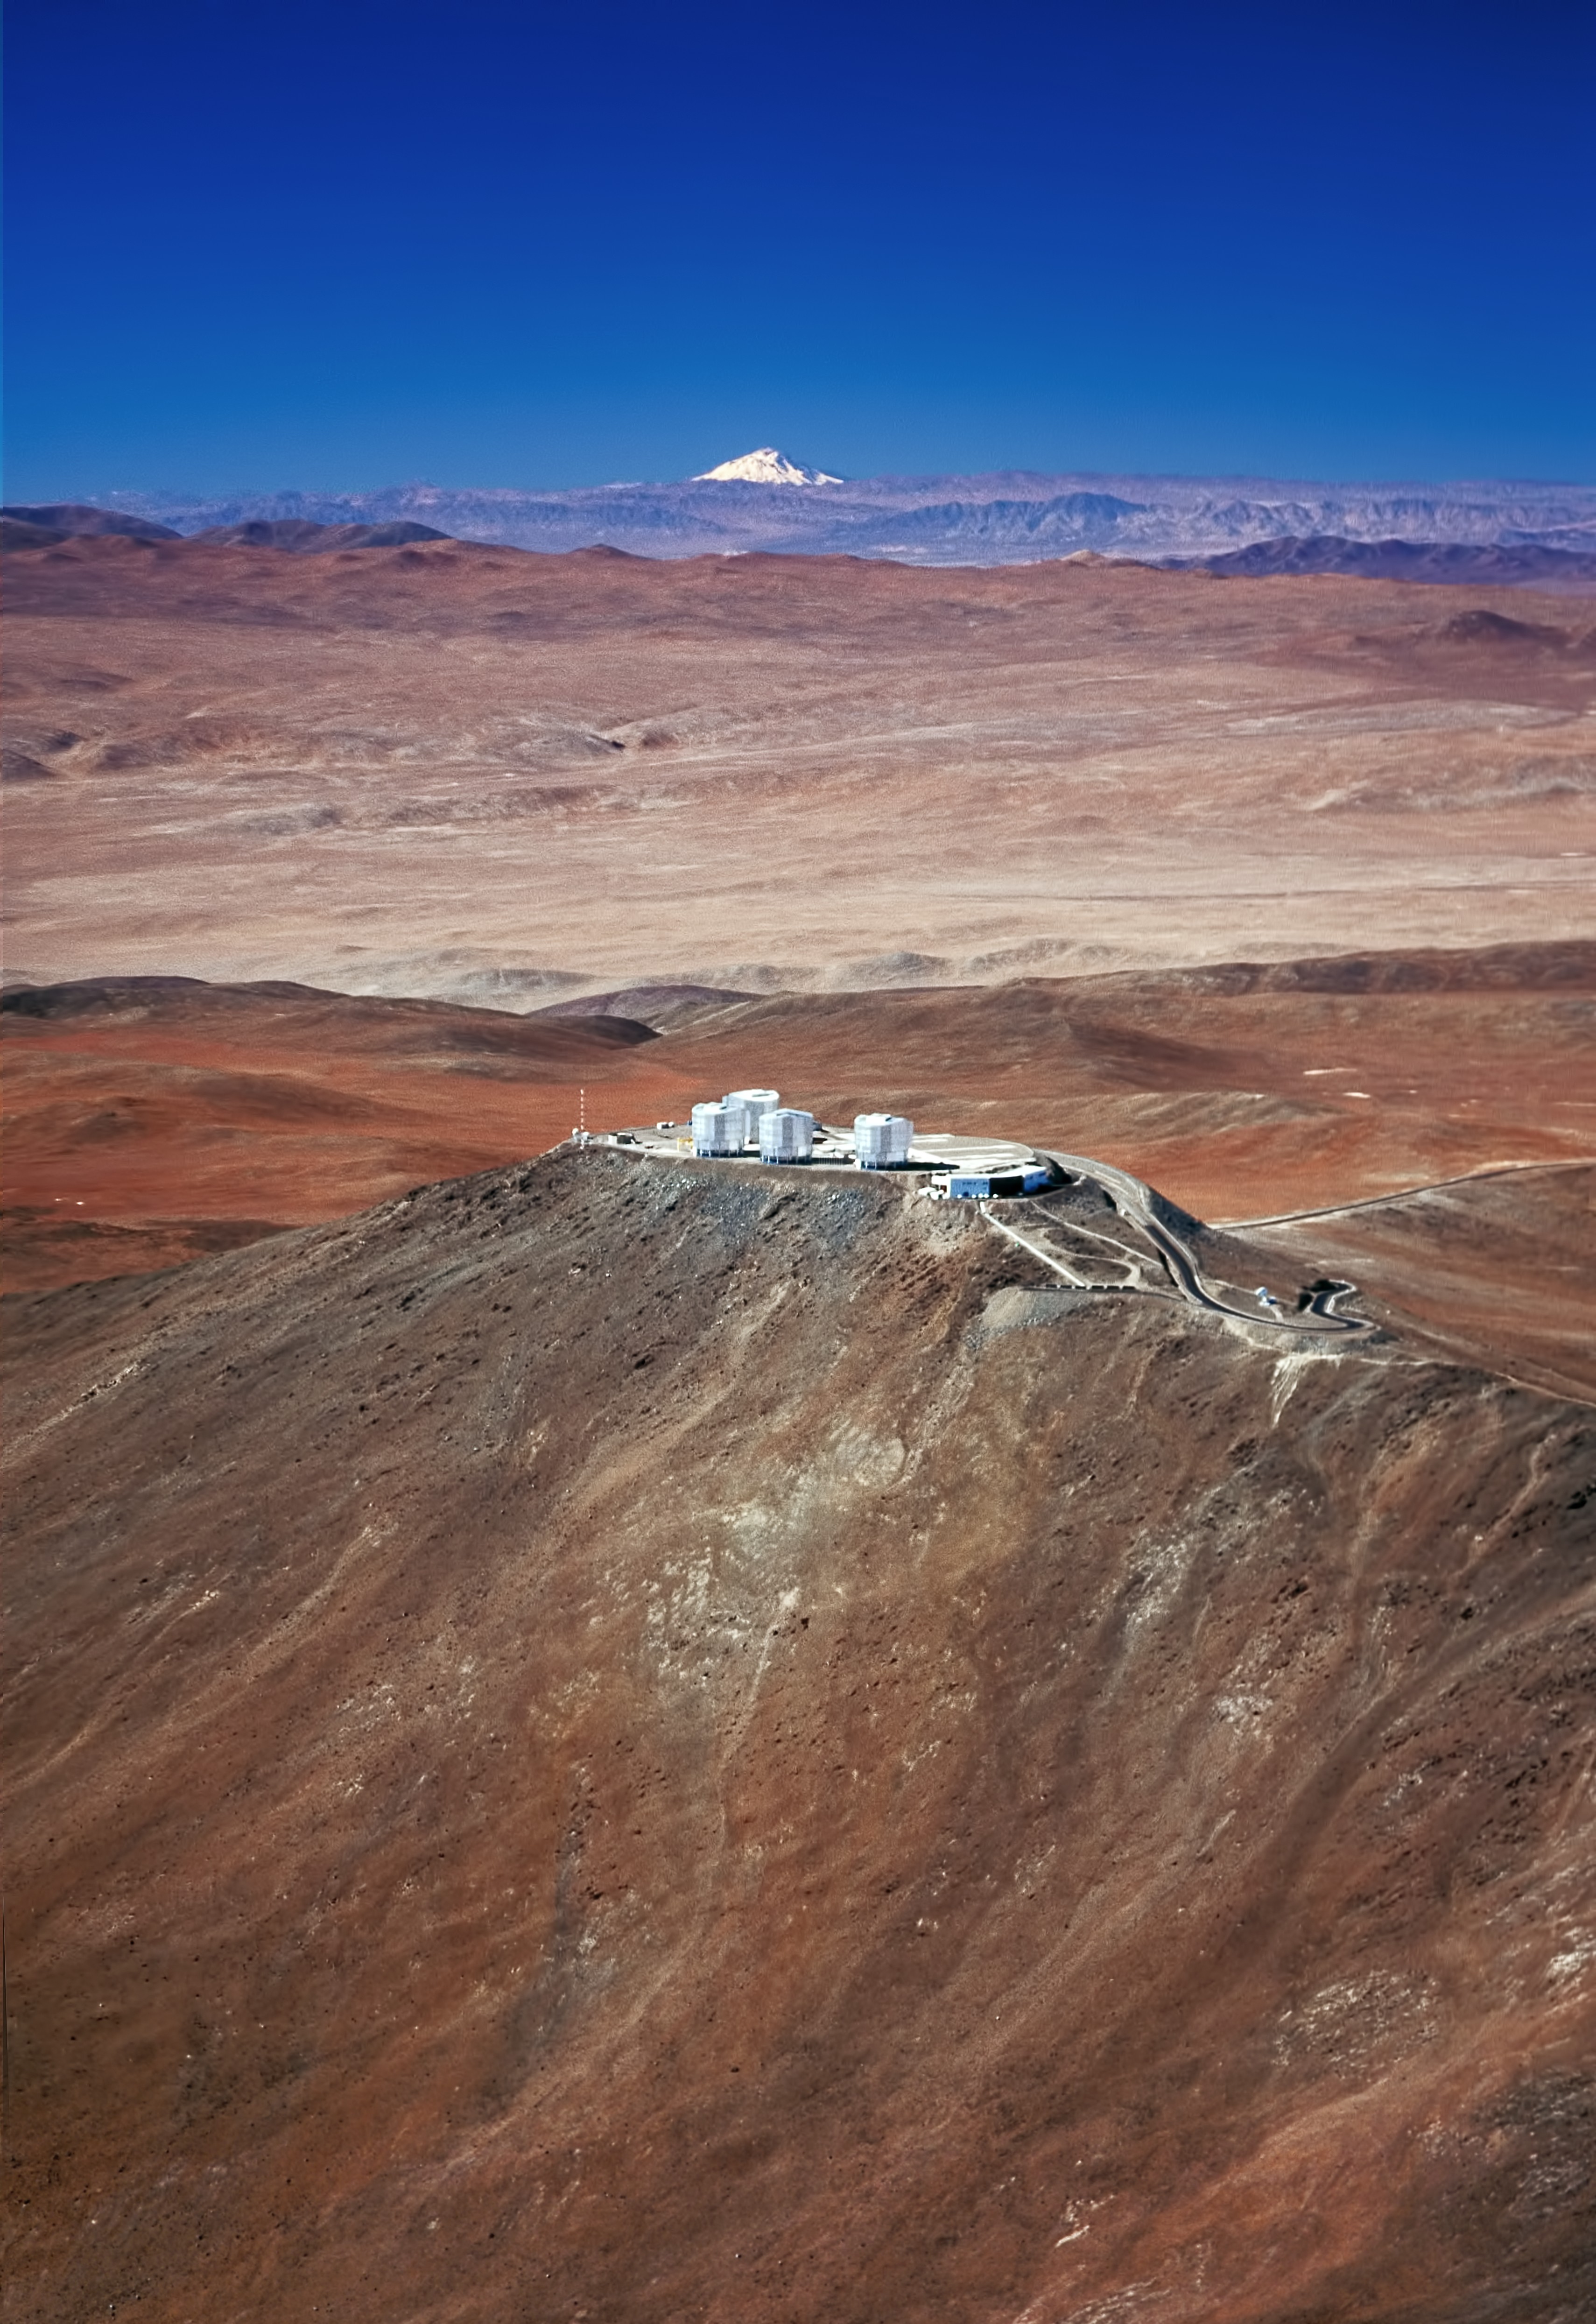

Paranal Observatory and the volcano Llullaillaco*

This marvellous aerial photograph of the home of ESO’s Very Large Telescope (VLT), fully demonstrates the superb quality of the observing site. In the foreground we see the Paranal Observatory, located at an altitude of 2,600 metres on mount Paranal in Chile. In the background we can see the snow-capped, 6,720 meter-high volcano Llullaillaco, located a mind-boggling 190 km further East on the Argentinean border. This image is a testimony of the magnificent quality of the air and the ideal conditions for observing at this remote site.

Clearly visible in the image are the domes of the four giant 8.2-metre Unit Telescopes of the VLT, with the Control Building, where astronomers carry out the observations, in the foreground. Taken several years ago, this photograph does not show the Auxiliary Telescopes nor the dome of the soon to come VST Survey Telescope.

#L

Credit: ESO/G.Hüdepohl (atacamaphoto.com)